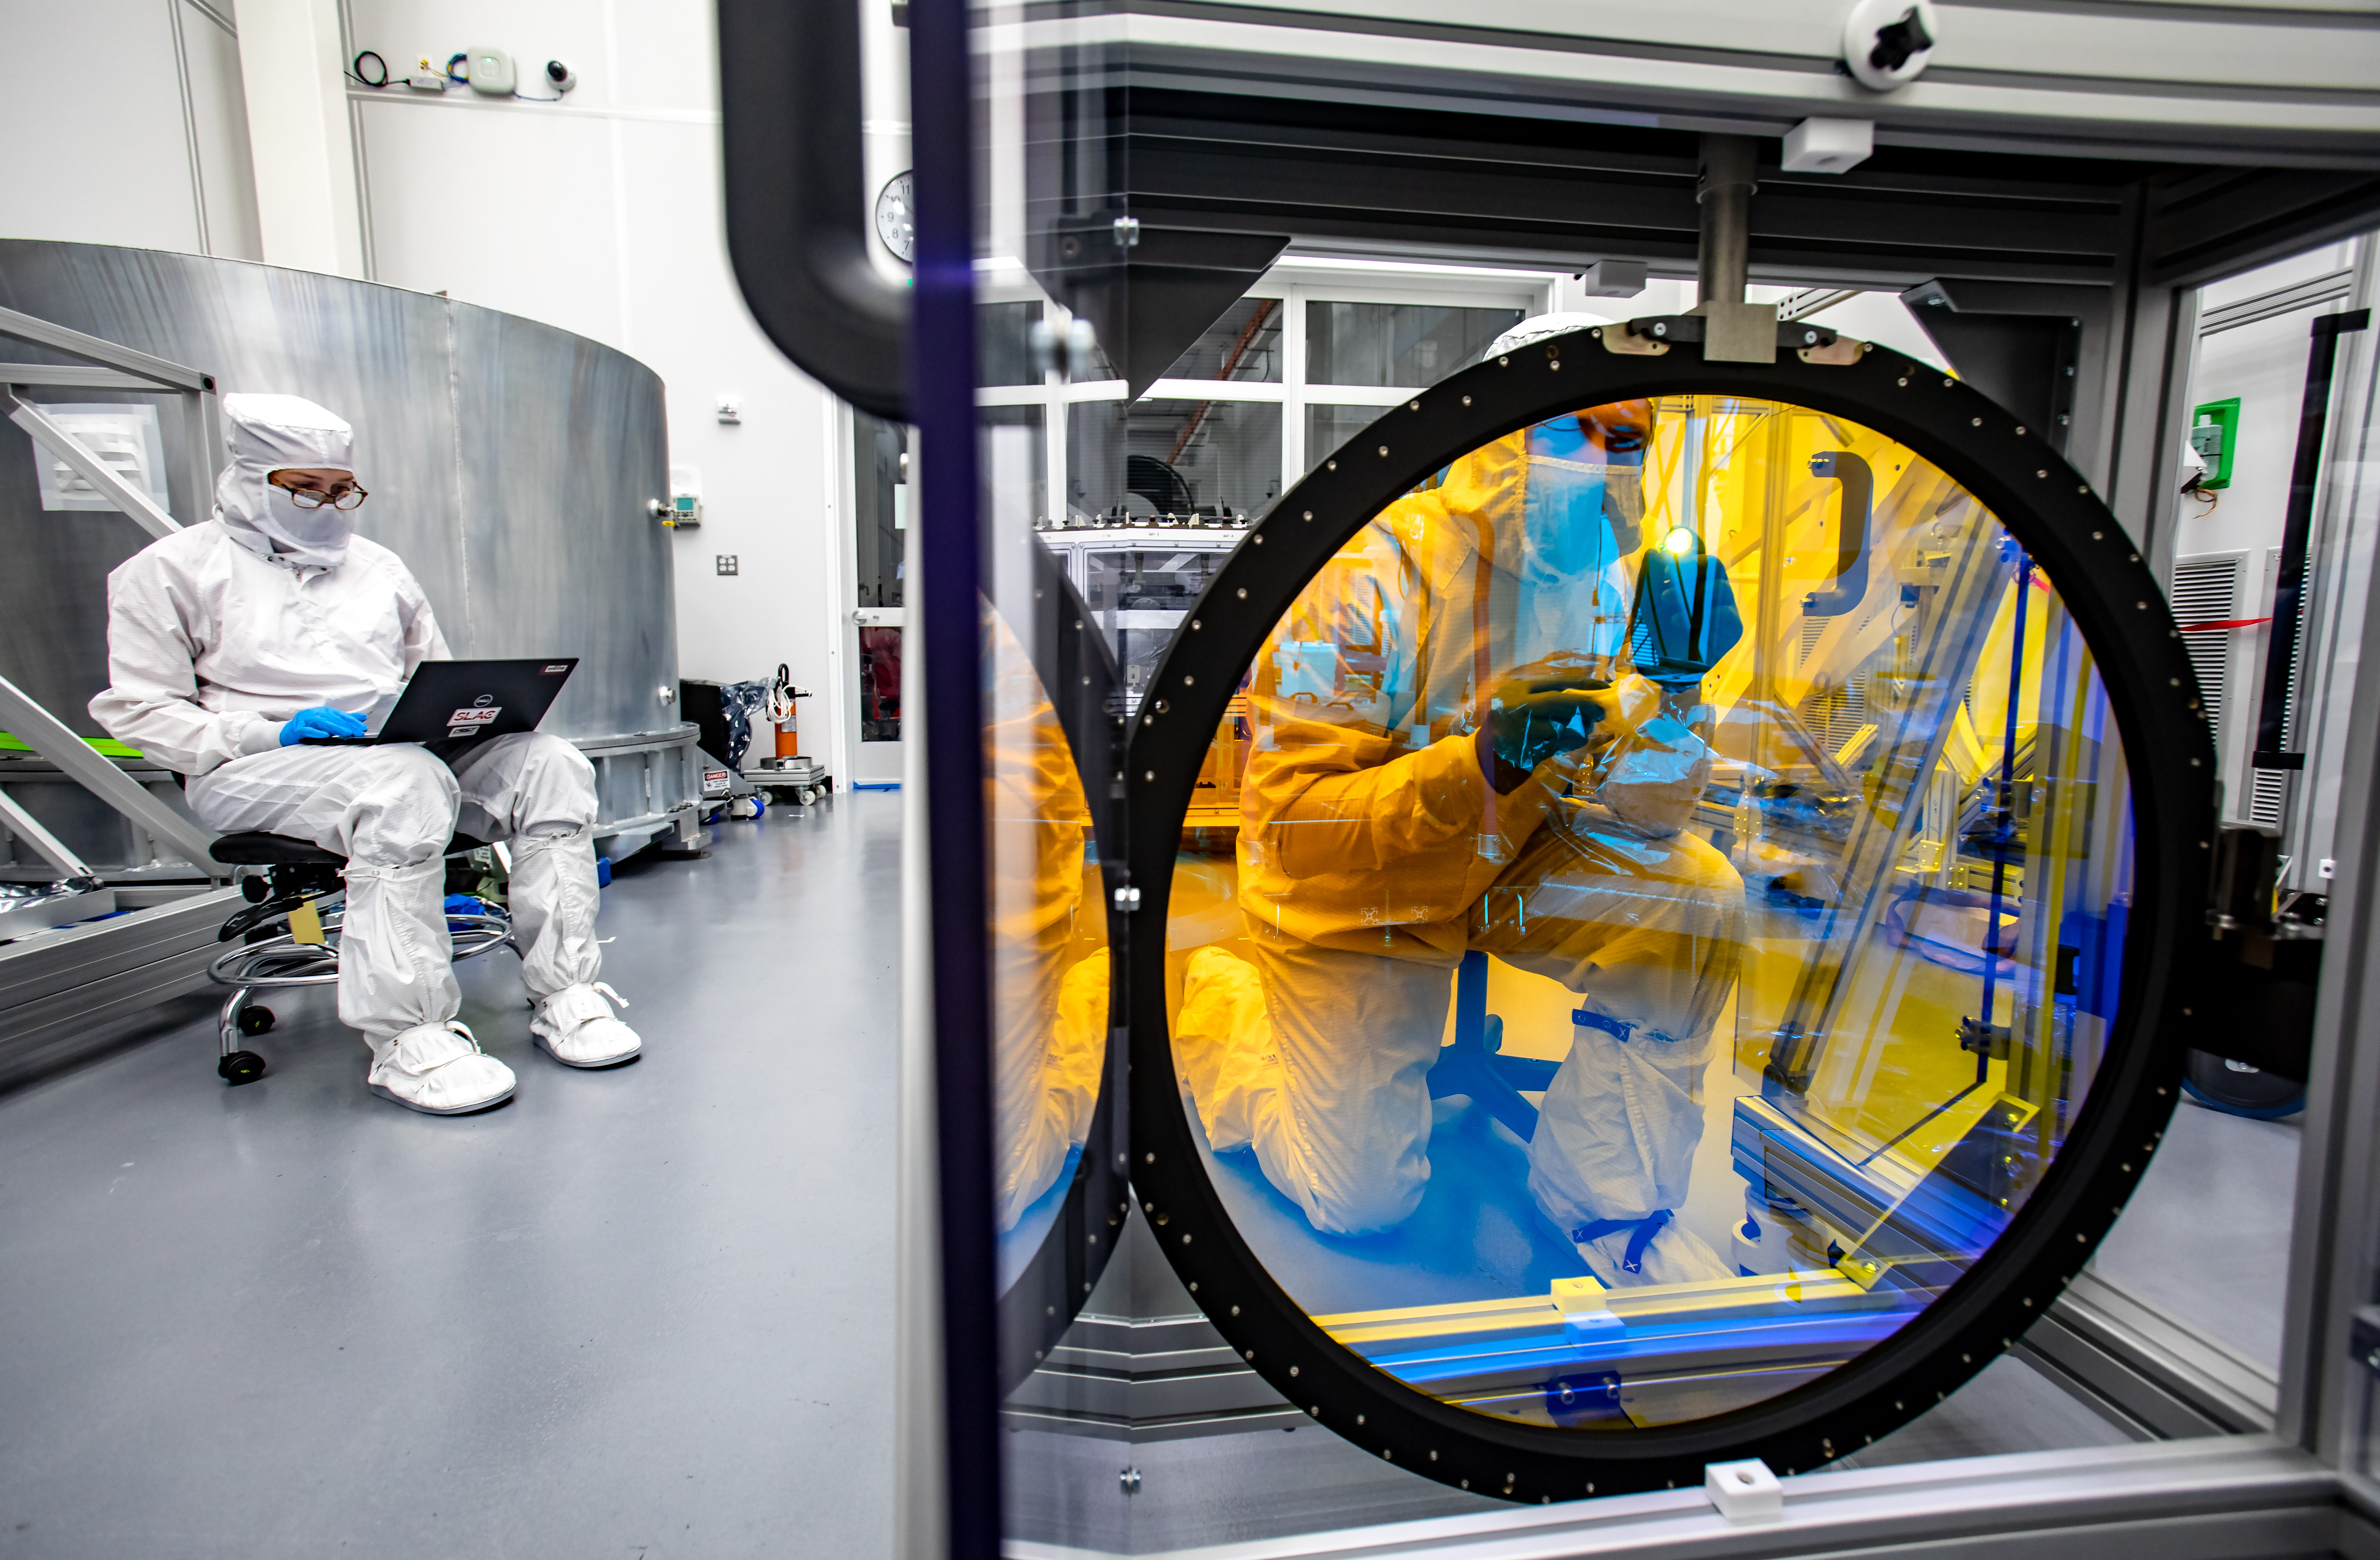

LSST R-Band Optical Filter

Justin Wolfe, from LLNL, inspects the r-band filter, the first of six optic filters that will be part of the completed LSST Camera.

Credit: Jacqueline Ramseyer Orrell/SLAC National Accelerator Laboratory